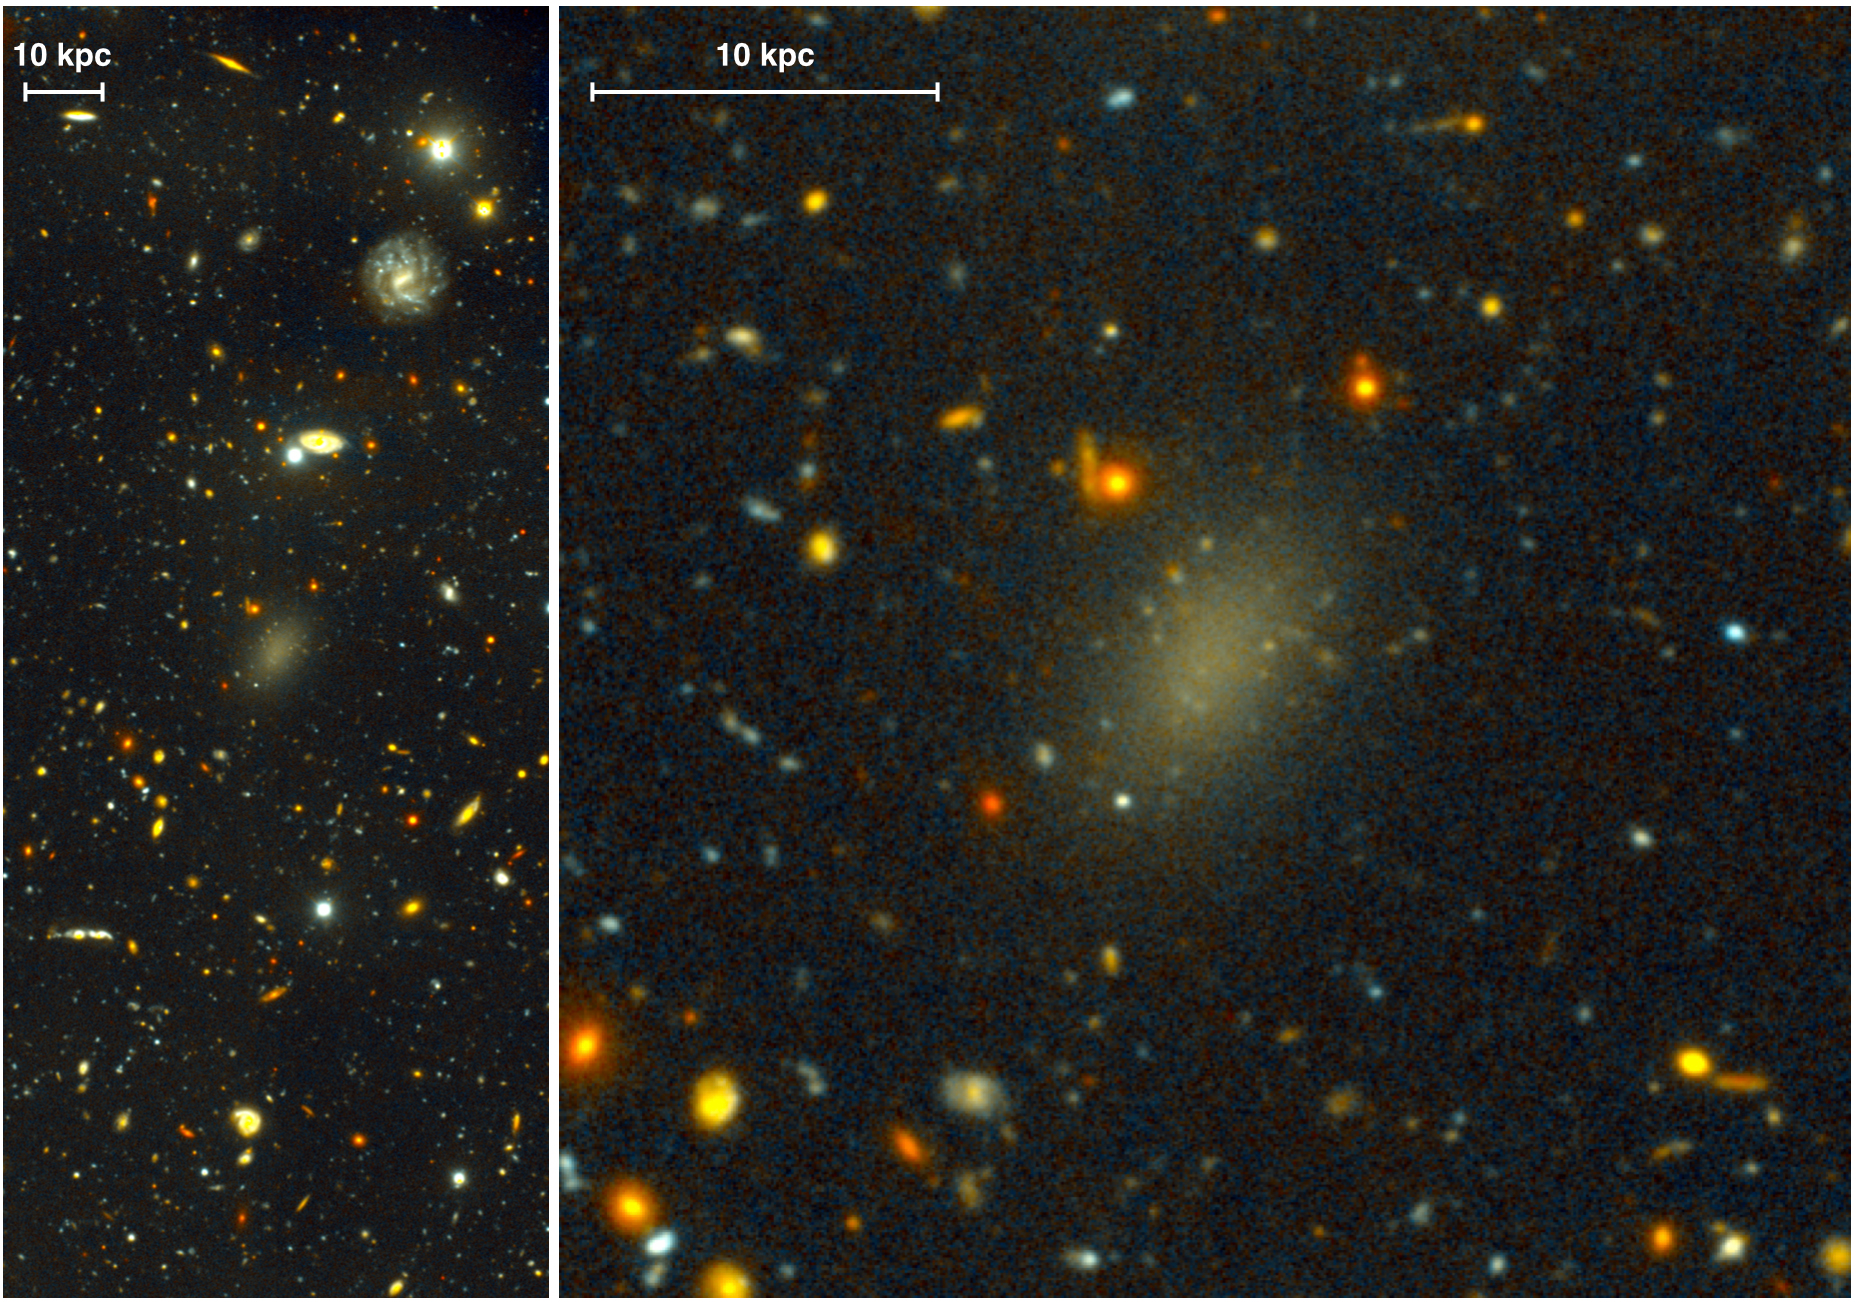

Gemini Images Galaxy That Is 99.99 Percent Dark Matter

The dark galaxy Dragonfly 44. The image on the left is a wide view of the galaxy taken with the Gemini North telescope using the Gemini Multi-Object Spectrograph (GMOS) as part of a Fast Turnaround program. The close-up on the right is from the same very deep image, revealing the large, elongated galaxy, and halo of spherical clusters of stars around the galaxy’s core, similar to the halo that surrounds our Milky Way Galaxy. Dragonfly 44 is very faint for its mass, and consists almost entirely of Dark Matter.

Credit: Pieter van Dokkum, Roberto Abraham, Gemini Observatory/AURA.